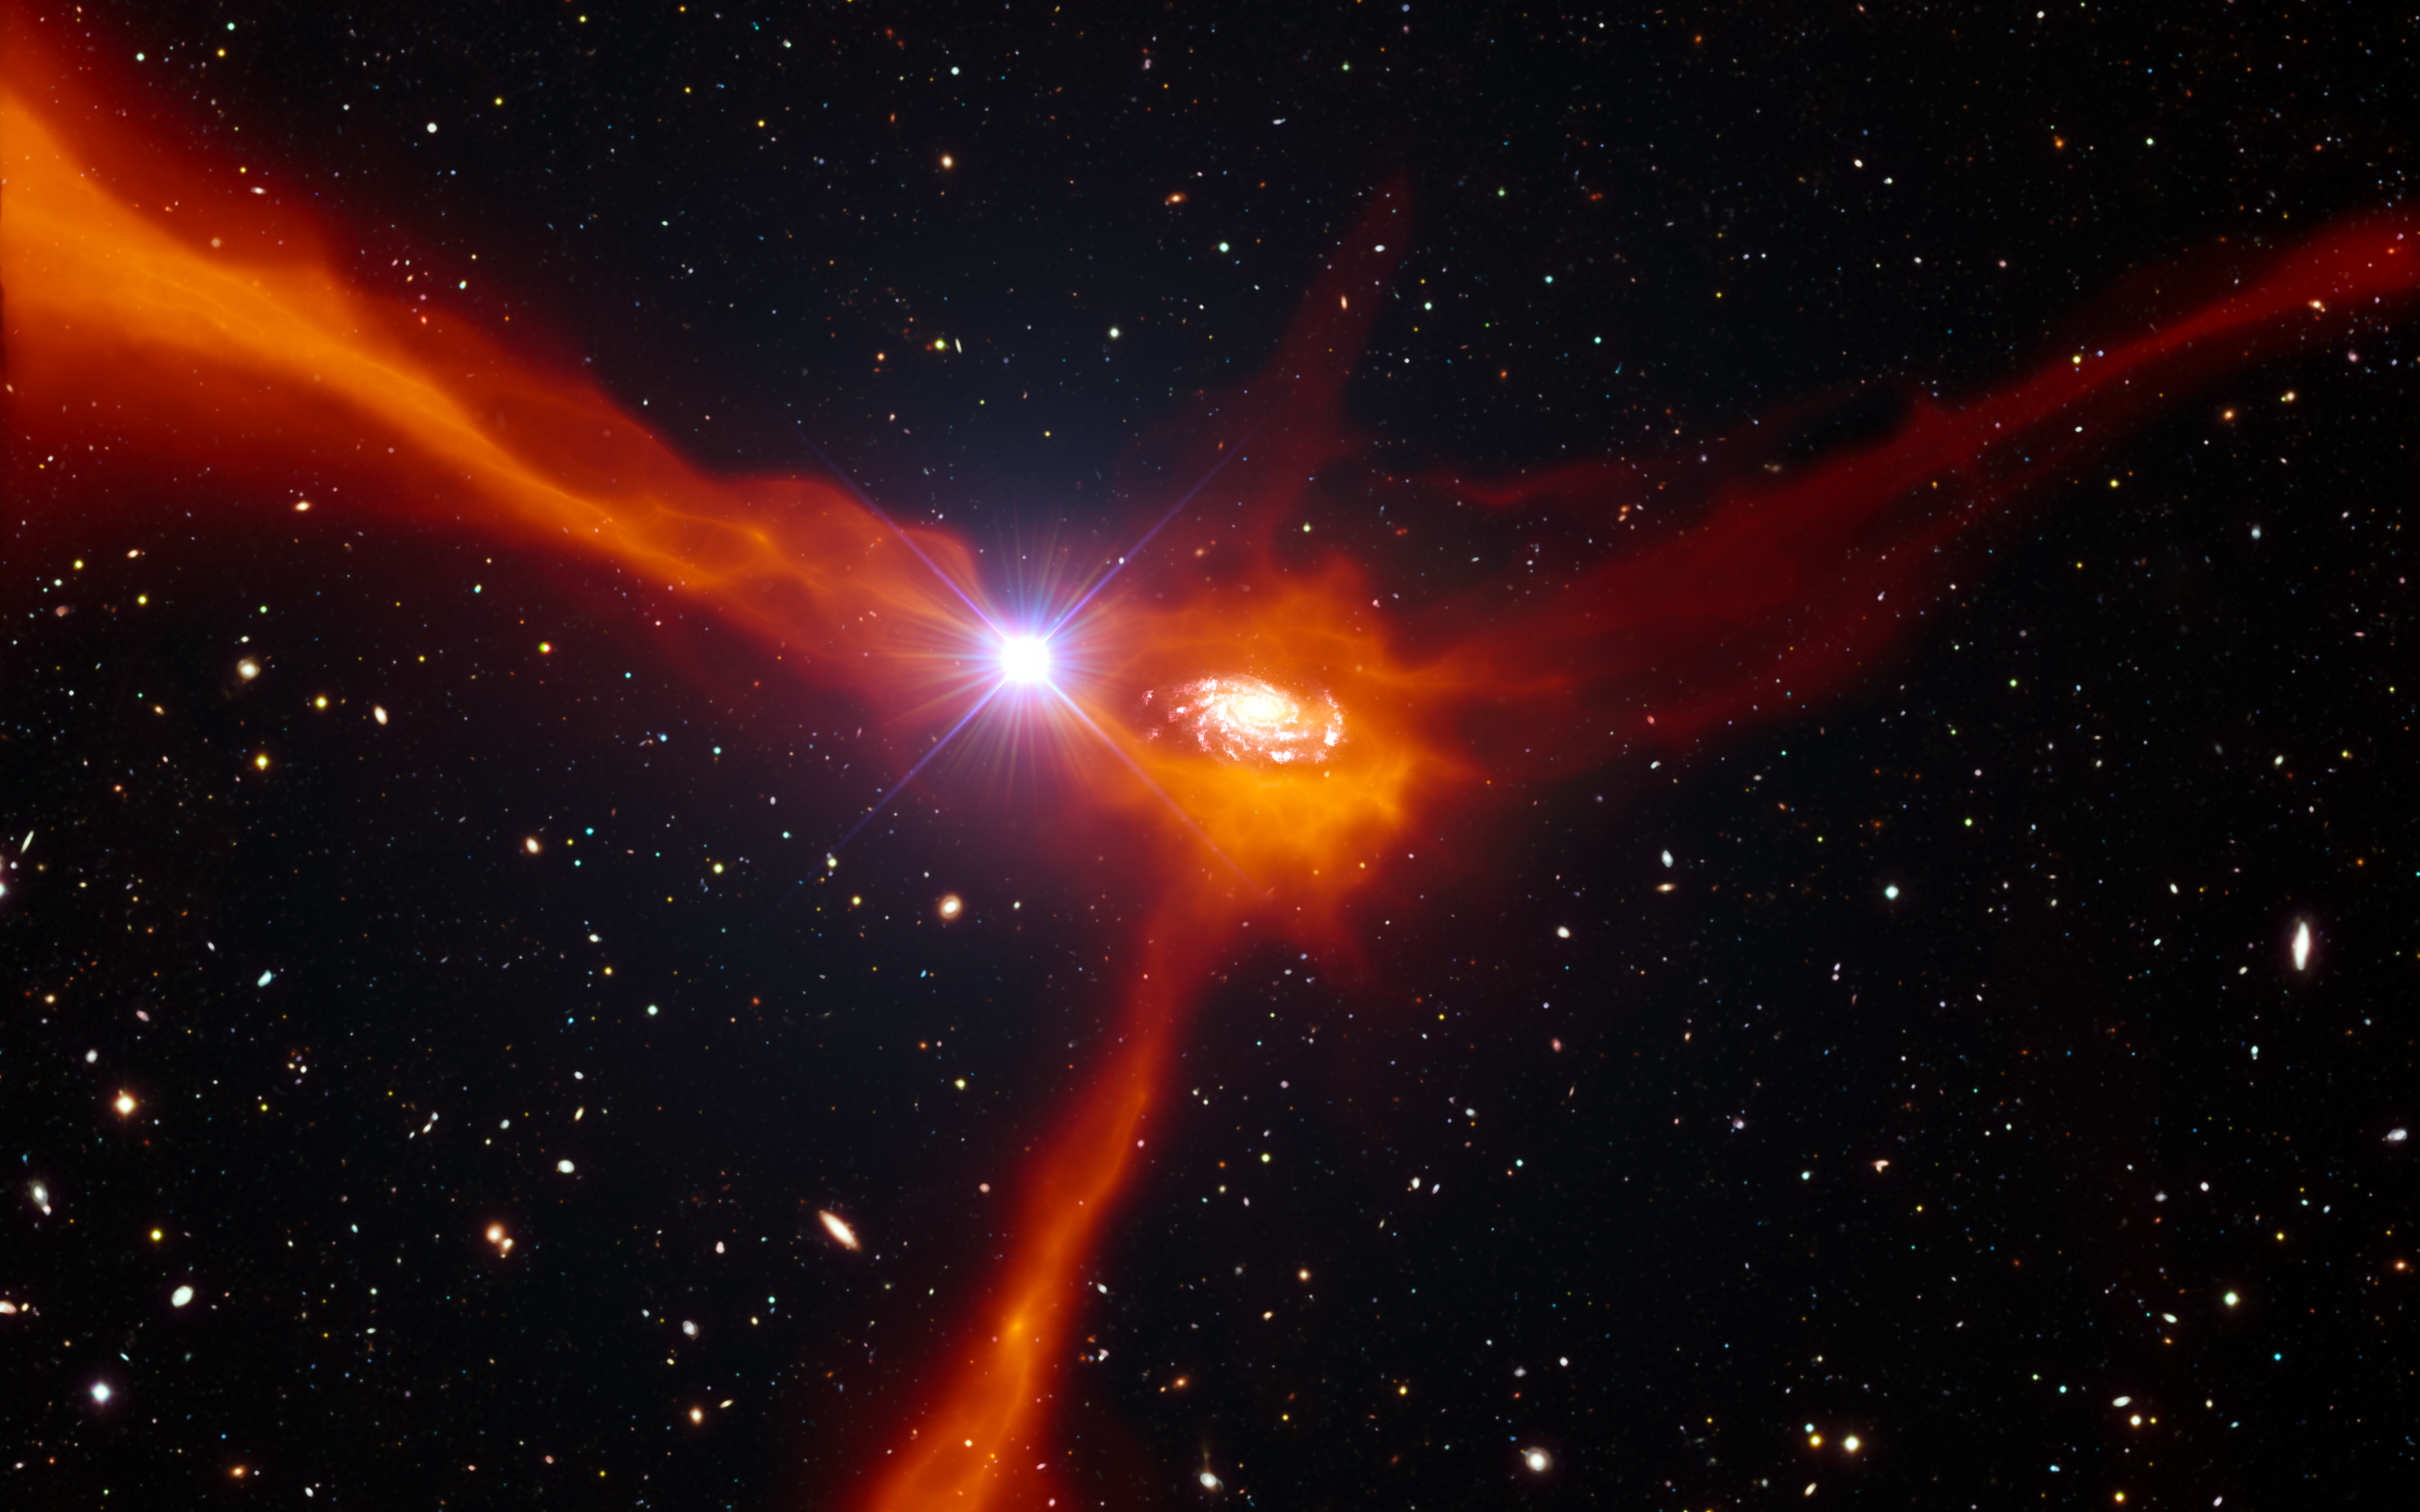

Artist’s impression of a galaxy accreting material from its surroundings

This artist’s impression shows a galaxy in the distant Universe, just two billion years after the Big Bang, in the process of pulling in cool gas (shown in orange) from its surroundings. Astronomers have been able to find out a lot about this object by studying not just the galaxy, but also the light of a much more distant quasar (the bright object to the left of the central galaxy), which happens to be in the right place to shine through the accreting gas. The motions of the gas and its composition fit very well with theories of cool gas accretion as a way of feeding star formation and galaxy growth.

Credit: ESO/L. Calçada/ESA/AOES Medialab